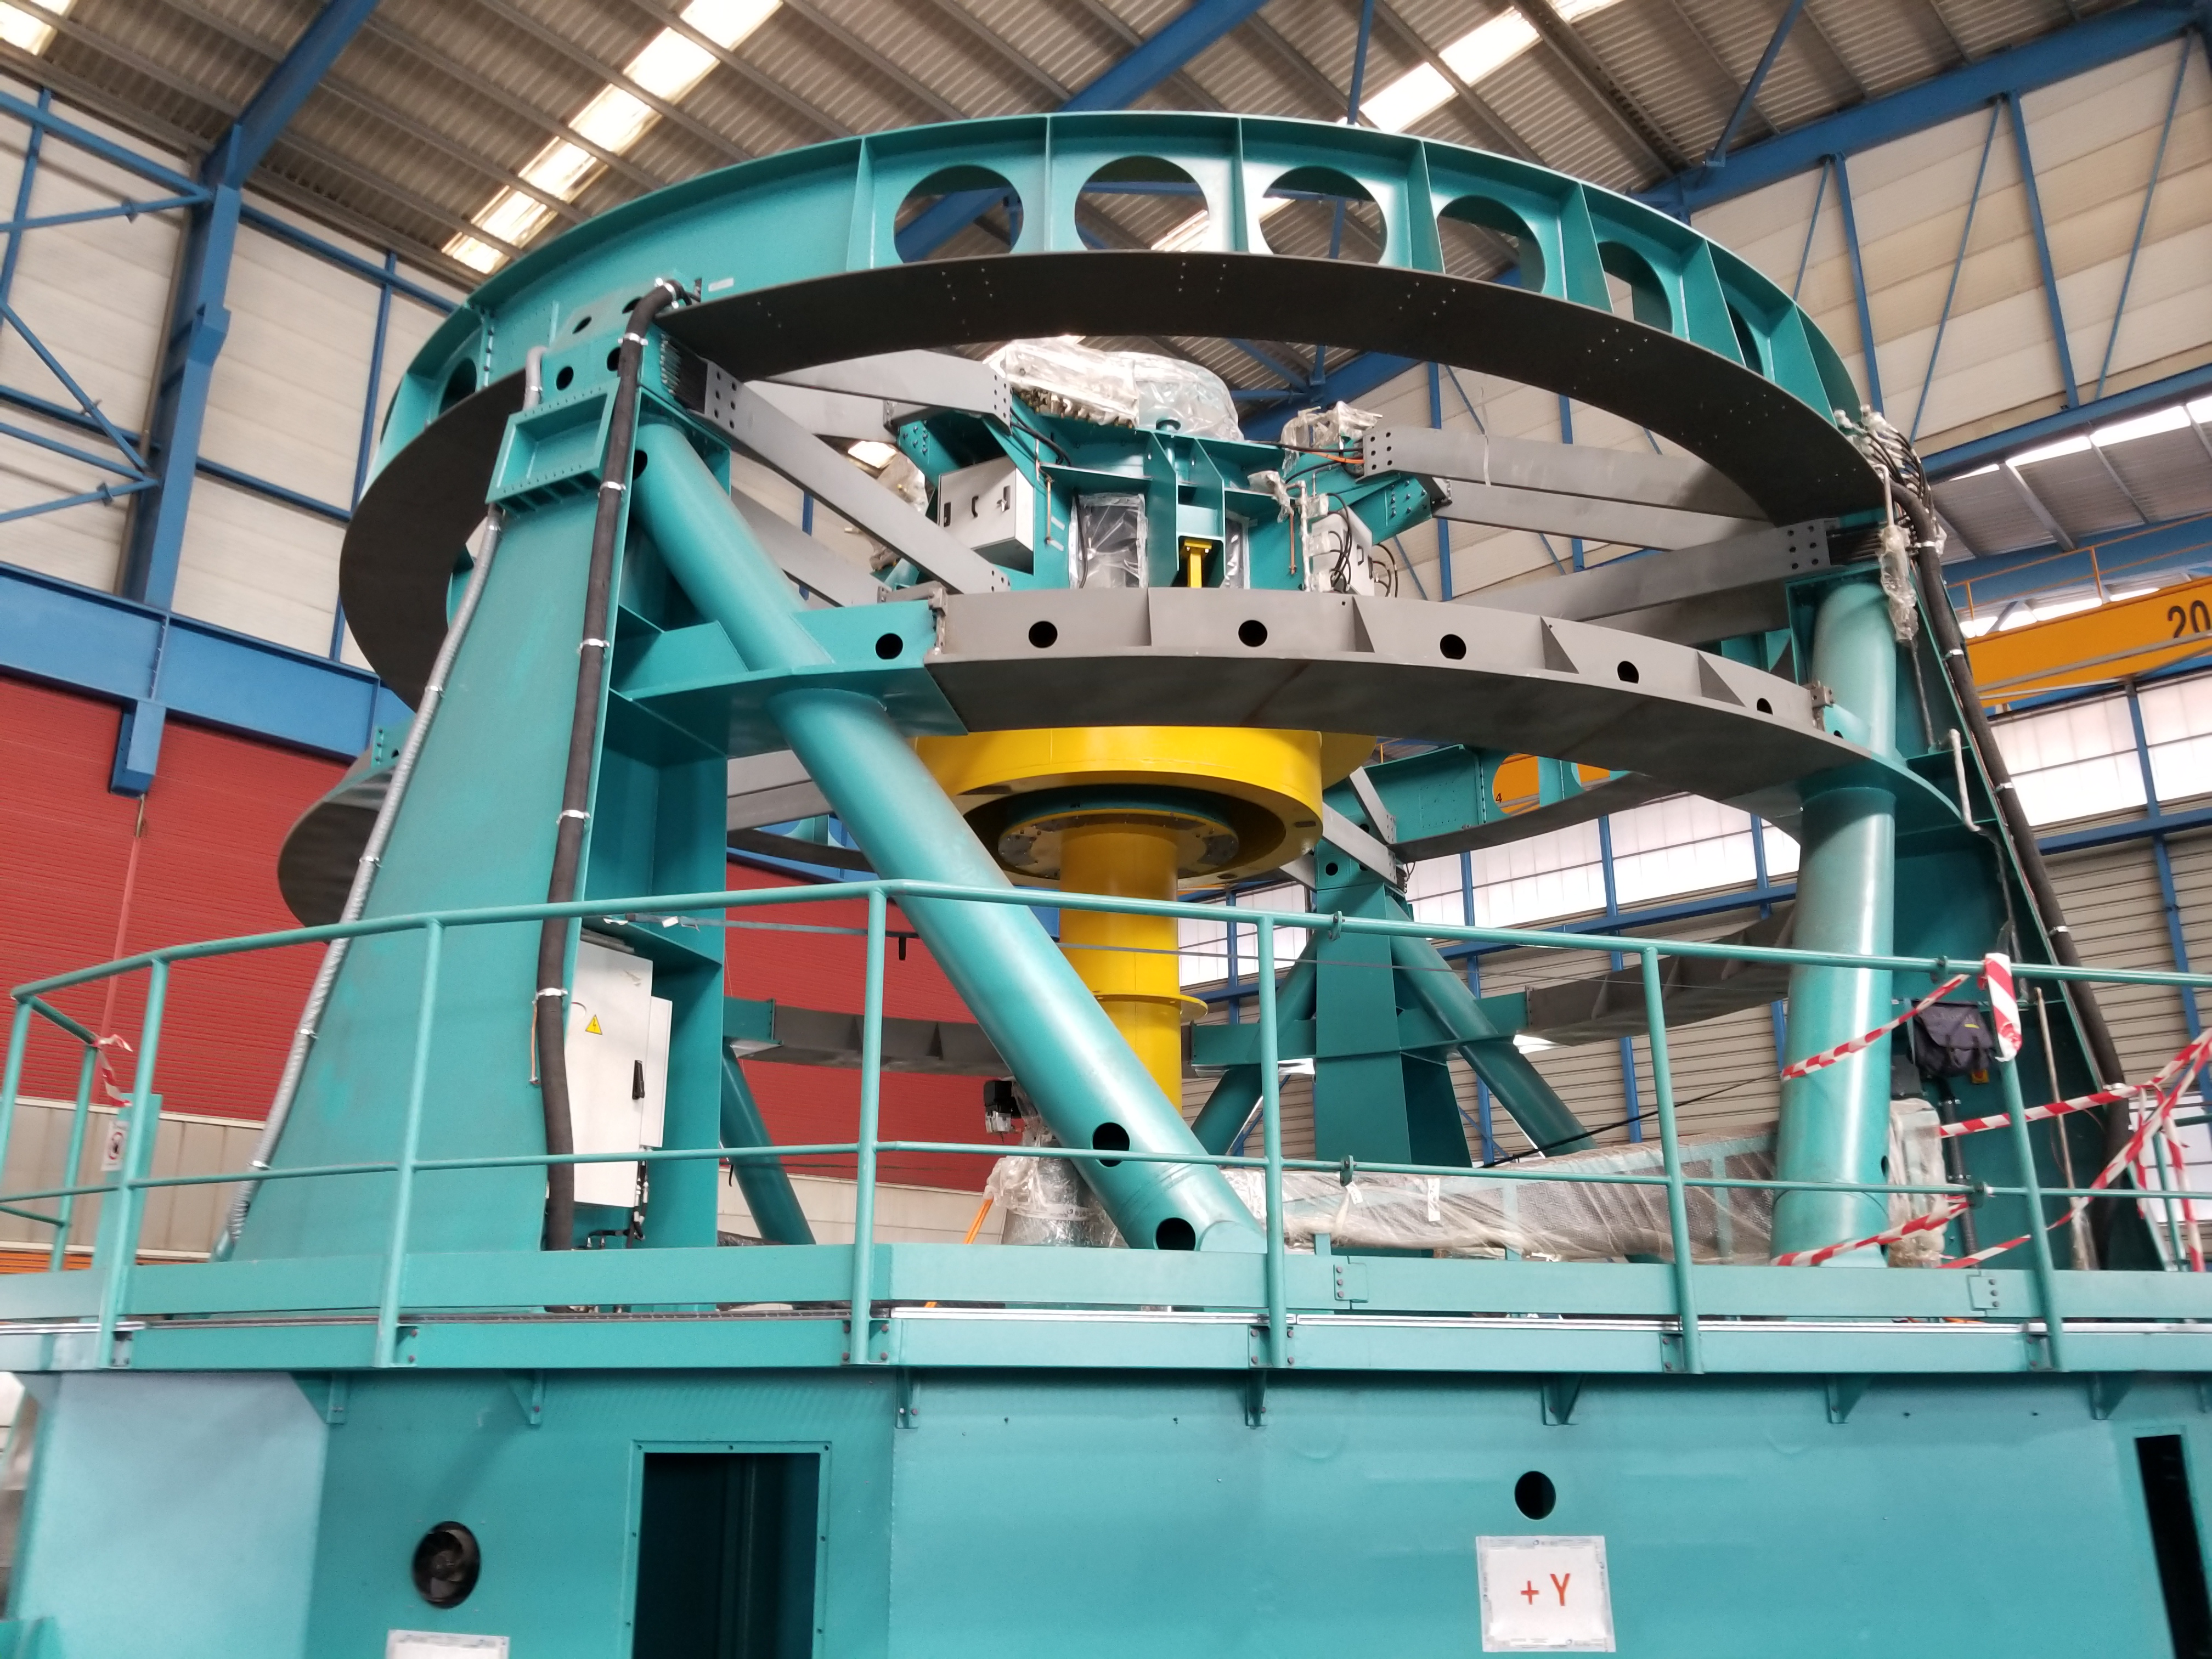

TMA Safety Review

An LSST team spent 5 days in Spain this month, conducting a thorough safety review of the Telescope Mount Assembly (TMA), at vendor Asturfeito. LSST Safety Manager Chuck Gessner, Telescope and Site Technical Manager Shawn Callahan, Senior Systems Engineer Austin Roberts, and Lead Electrical Engineer Oliver Wiecha inspected the numerous safety features included in the structure of the TMA.

Credit: Rubin Observatory/NSF/AURA